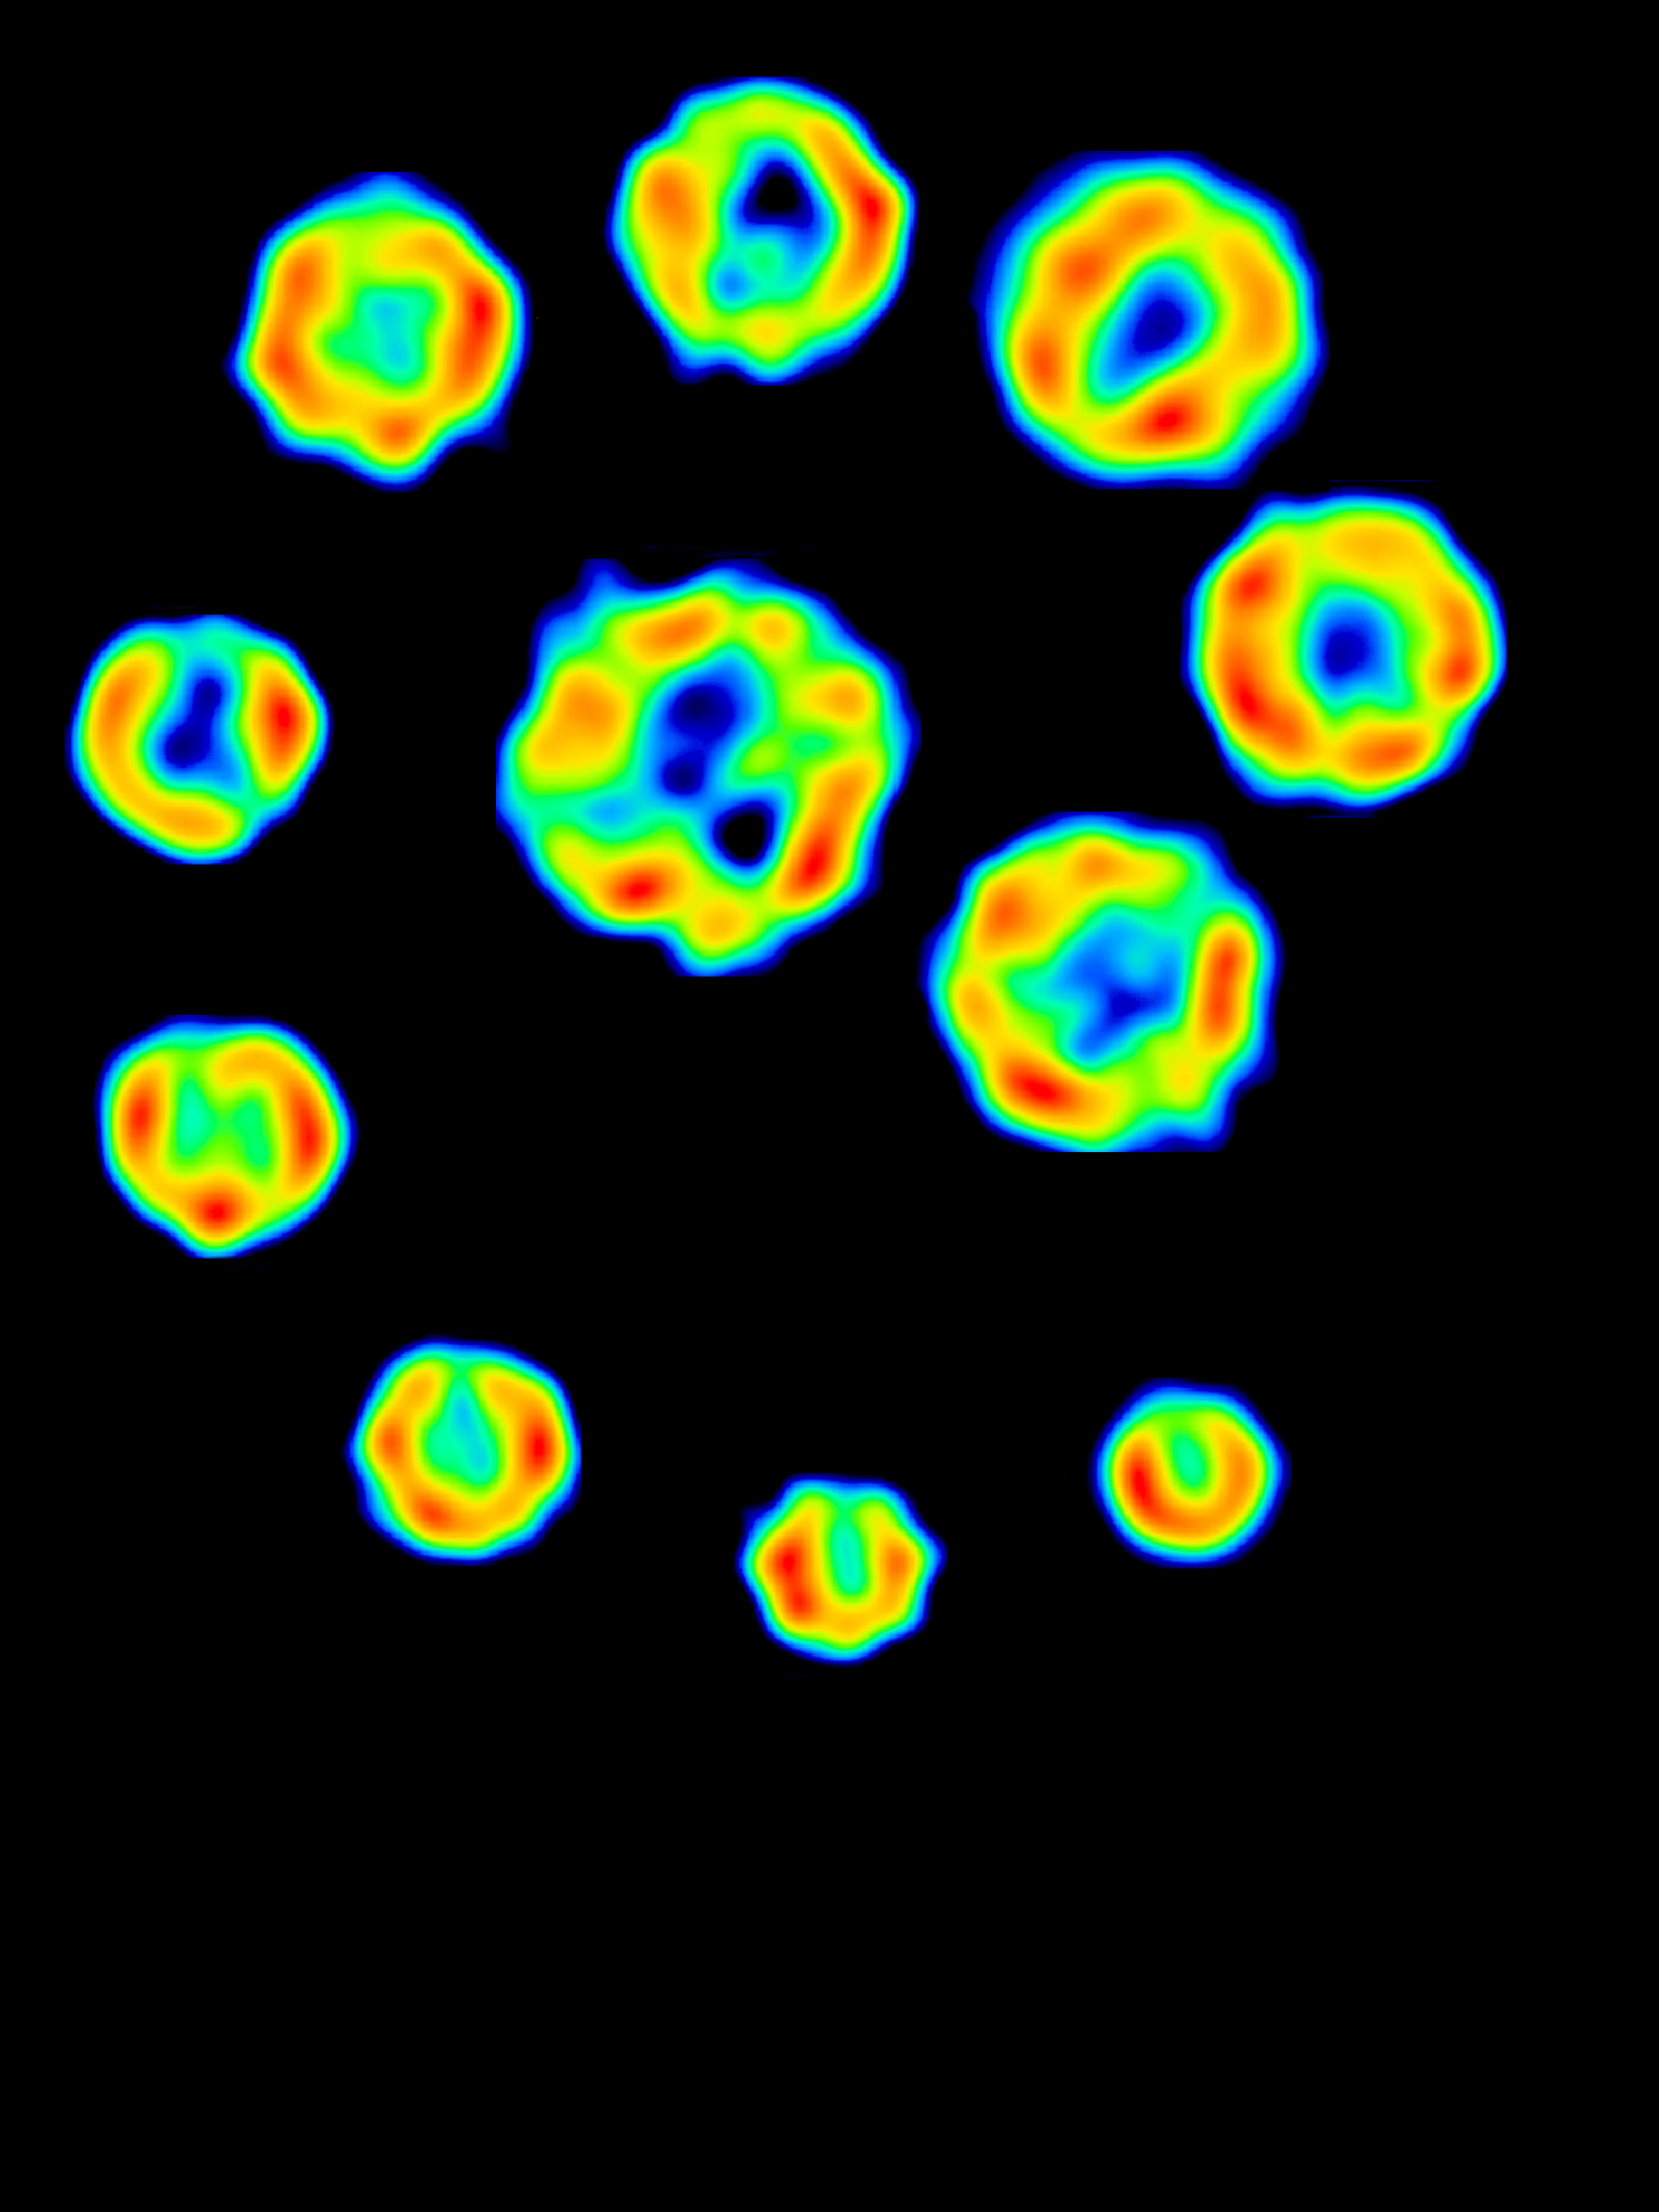

The Expansion of Supernova 1993j

SN 1993J was discovered March 28, 1993, by Francisco Garcia Diaz, an amateur astronomer in Lugo, Spain, using a 10-inch Newtonian telescope. Located in M81, a spiral galaxy in the constellation Ursa Major, this supernova is 11 million light-years from Earth. By observing at regular intervals with the Very Long Baseline Array (VLBA), the Very large Array (VLA), and various tracking stations around the world, we have produced this sequence of images showing a shell-like radio structure that has expanded for seven years with circular symmetry. At first the expansion rate was nearly 10,000 miles per second, but it has decelerated since, and had slowed to less than 6,000 miles per second by February, 2000. In this false color image, blue is faintest and red brightest.

Credit: NRAO/AUI/NSF and N. Bartel, M. Bietenholz, M. Rupen, et al.